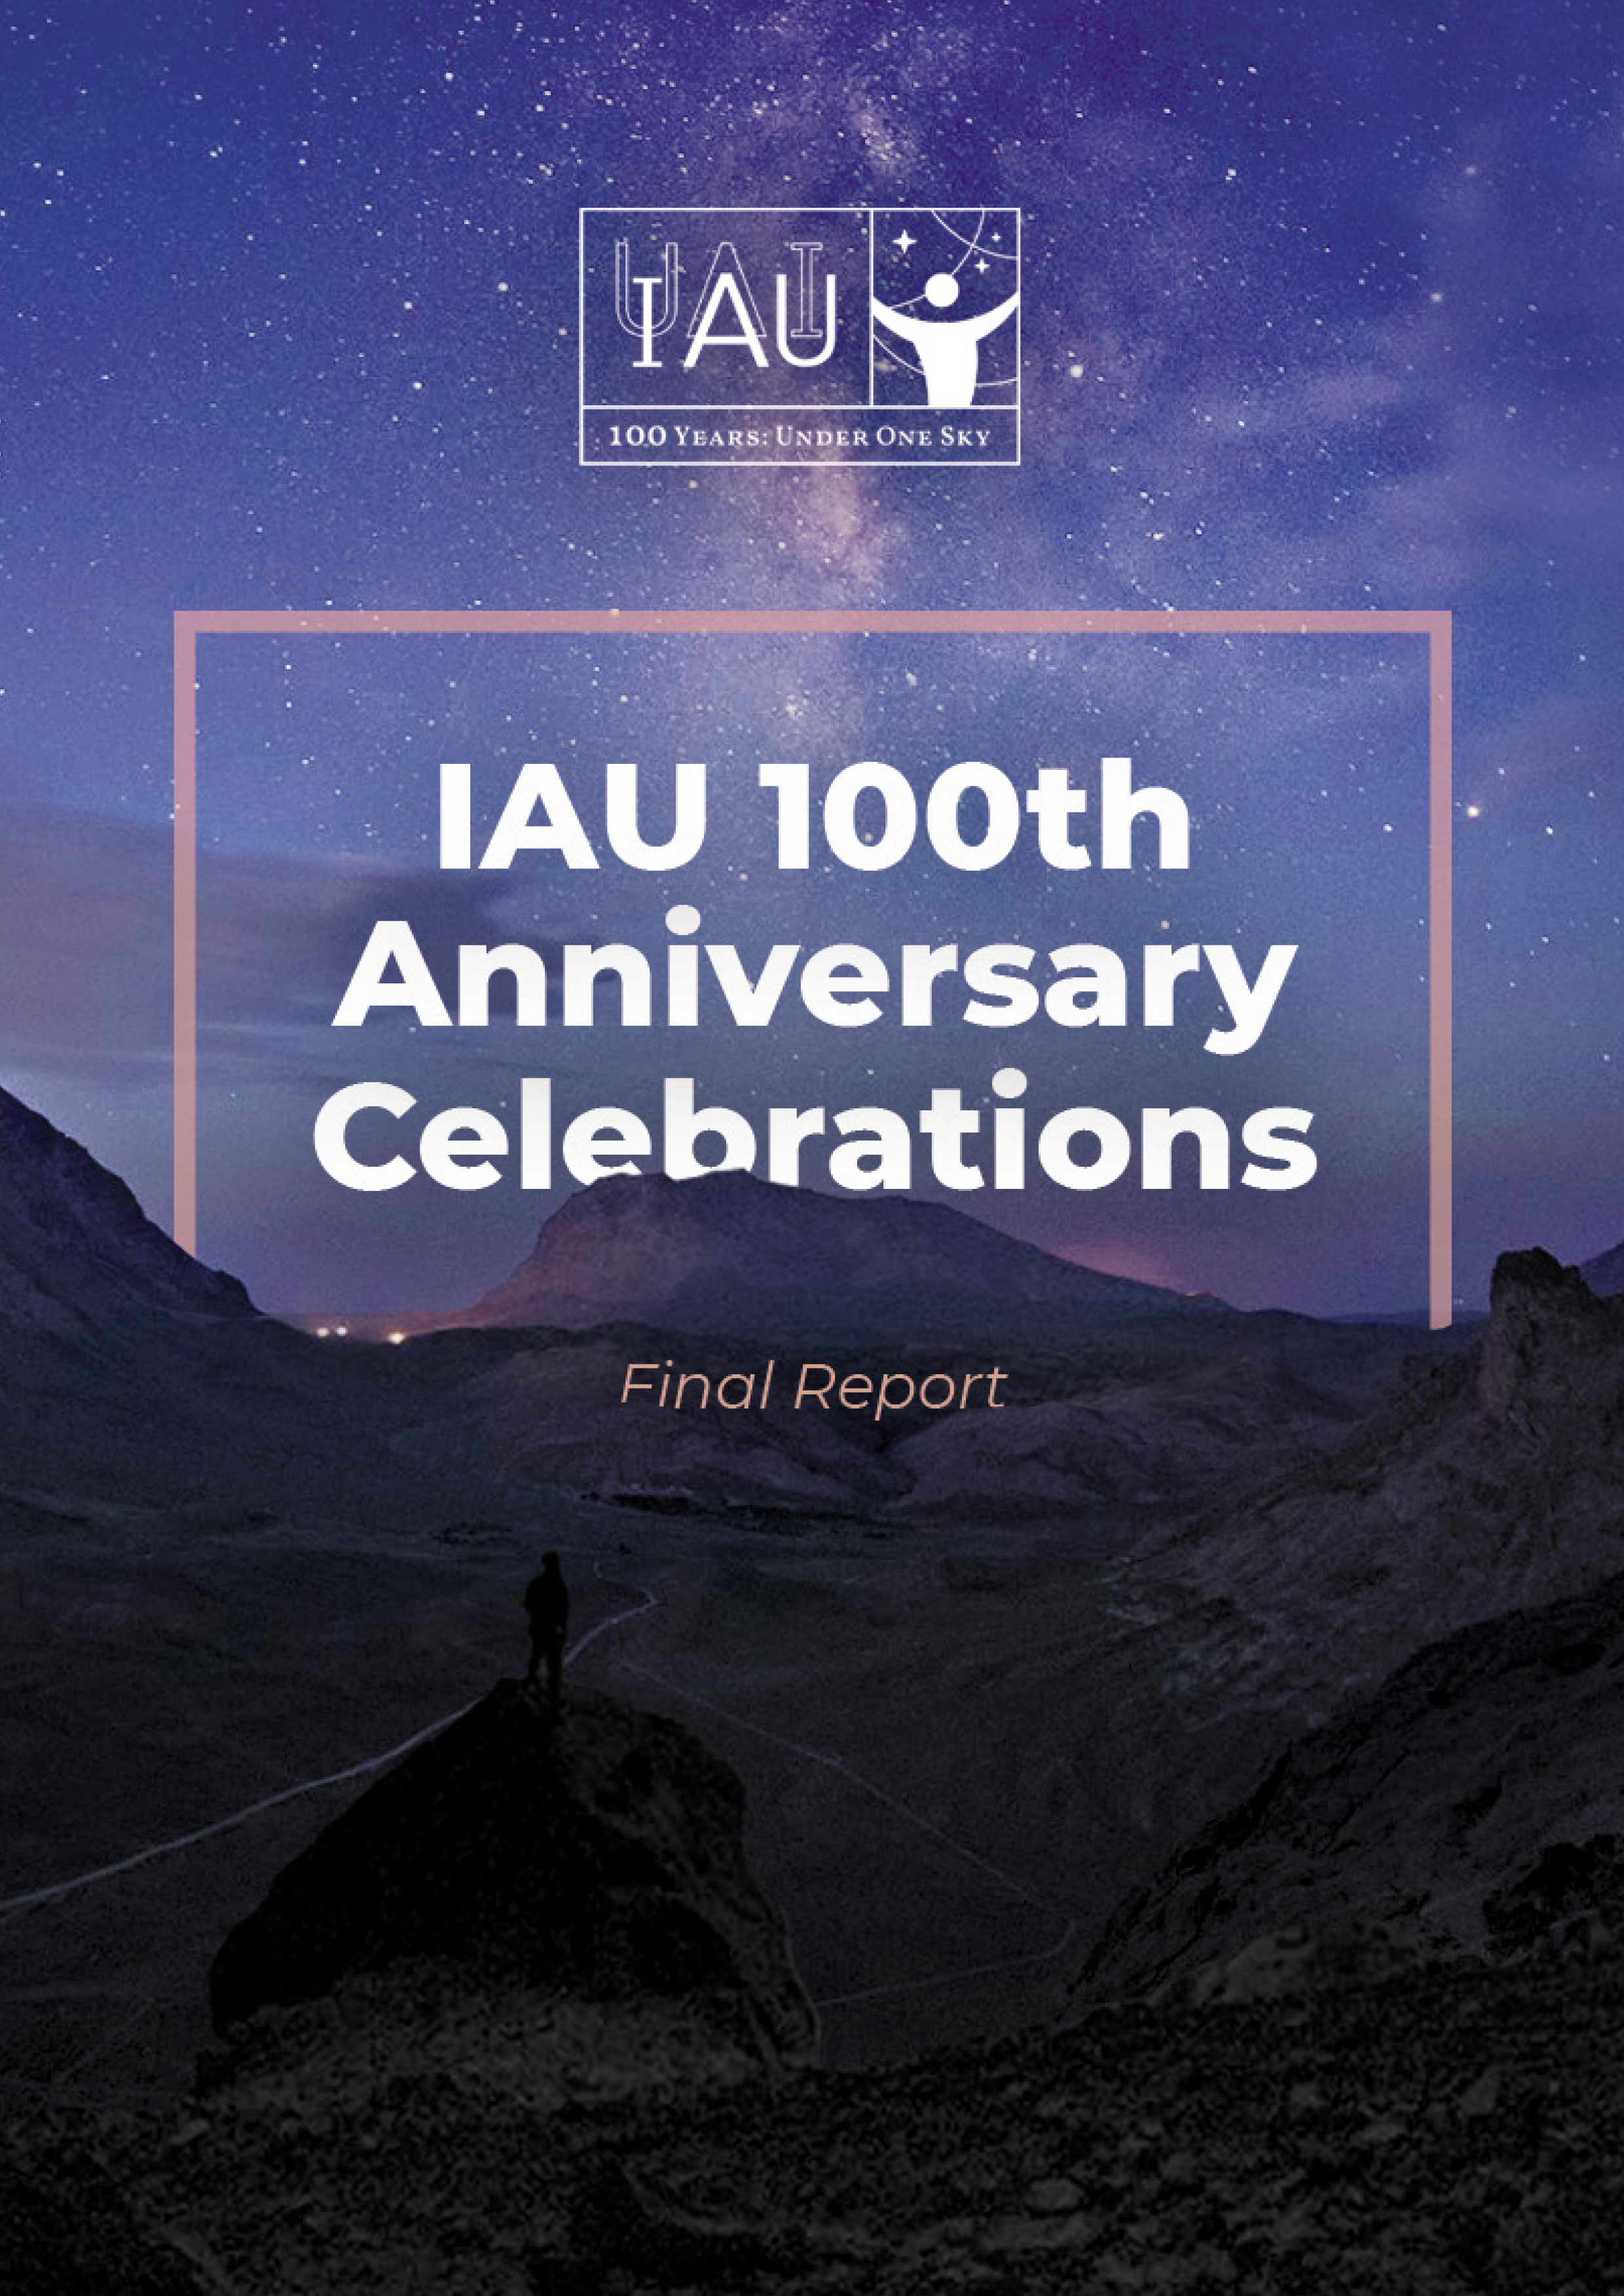

Cover of IAU100 Report

Cover of IAU100 Report.

Credit: IAU/Aneta Margraf-Druc (ScienceNow)